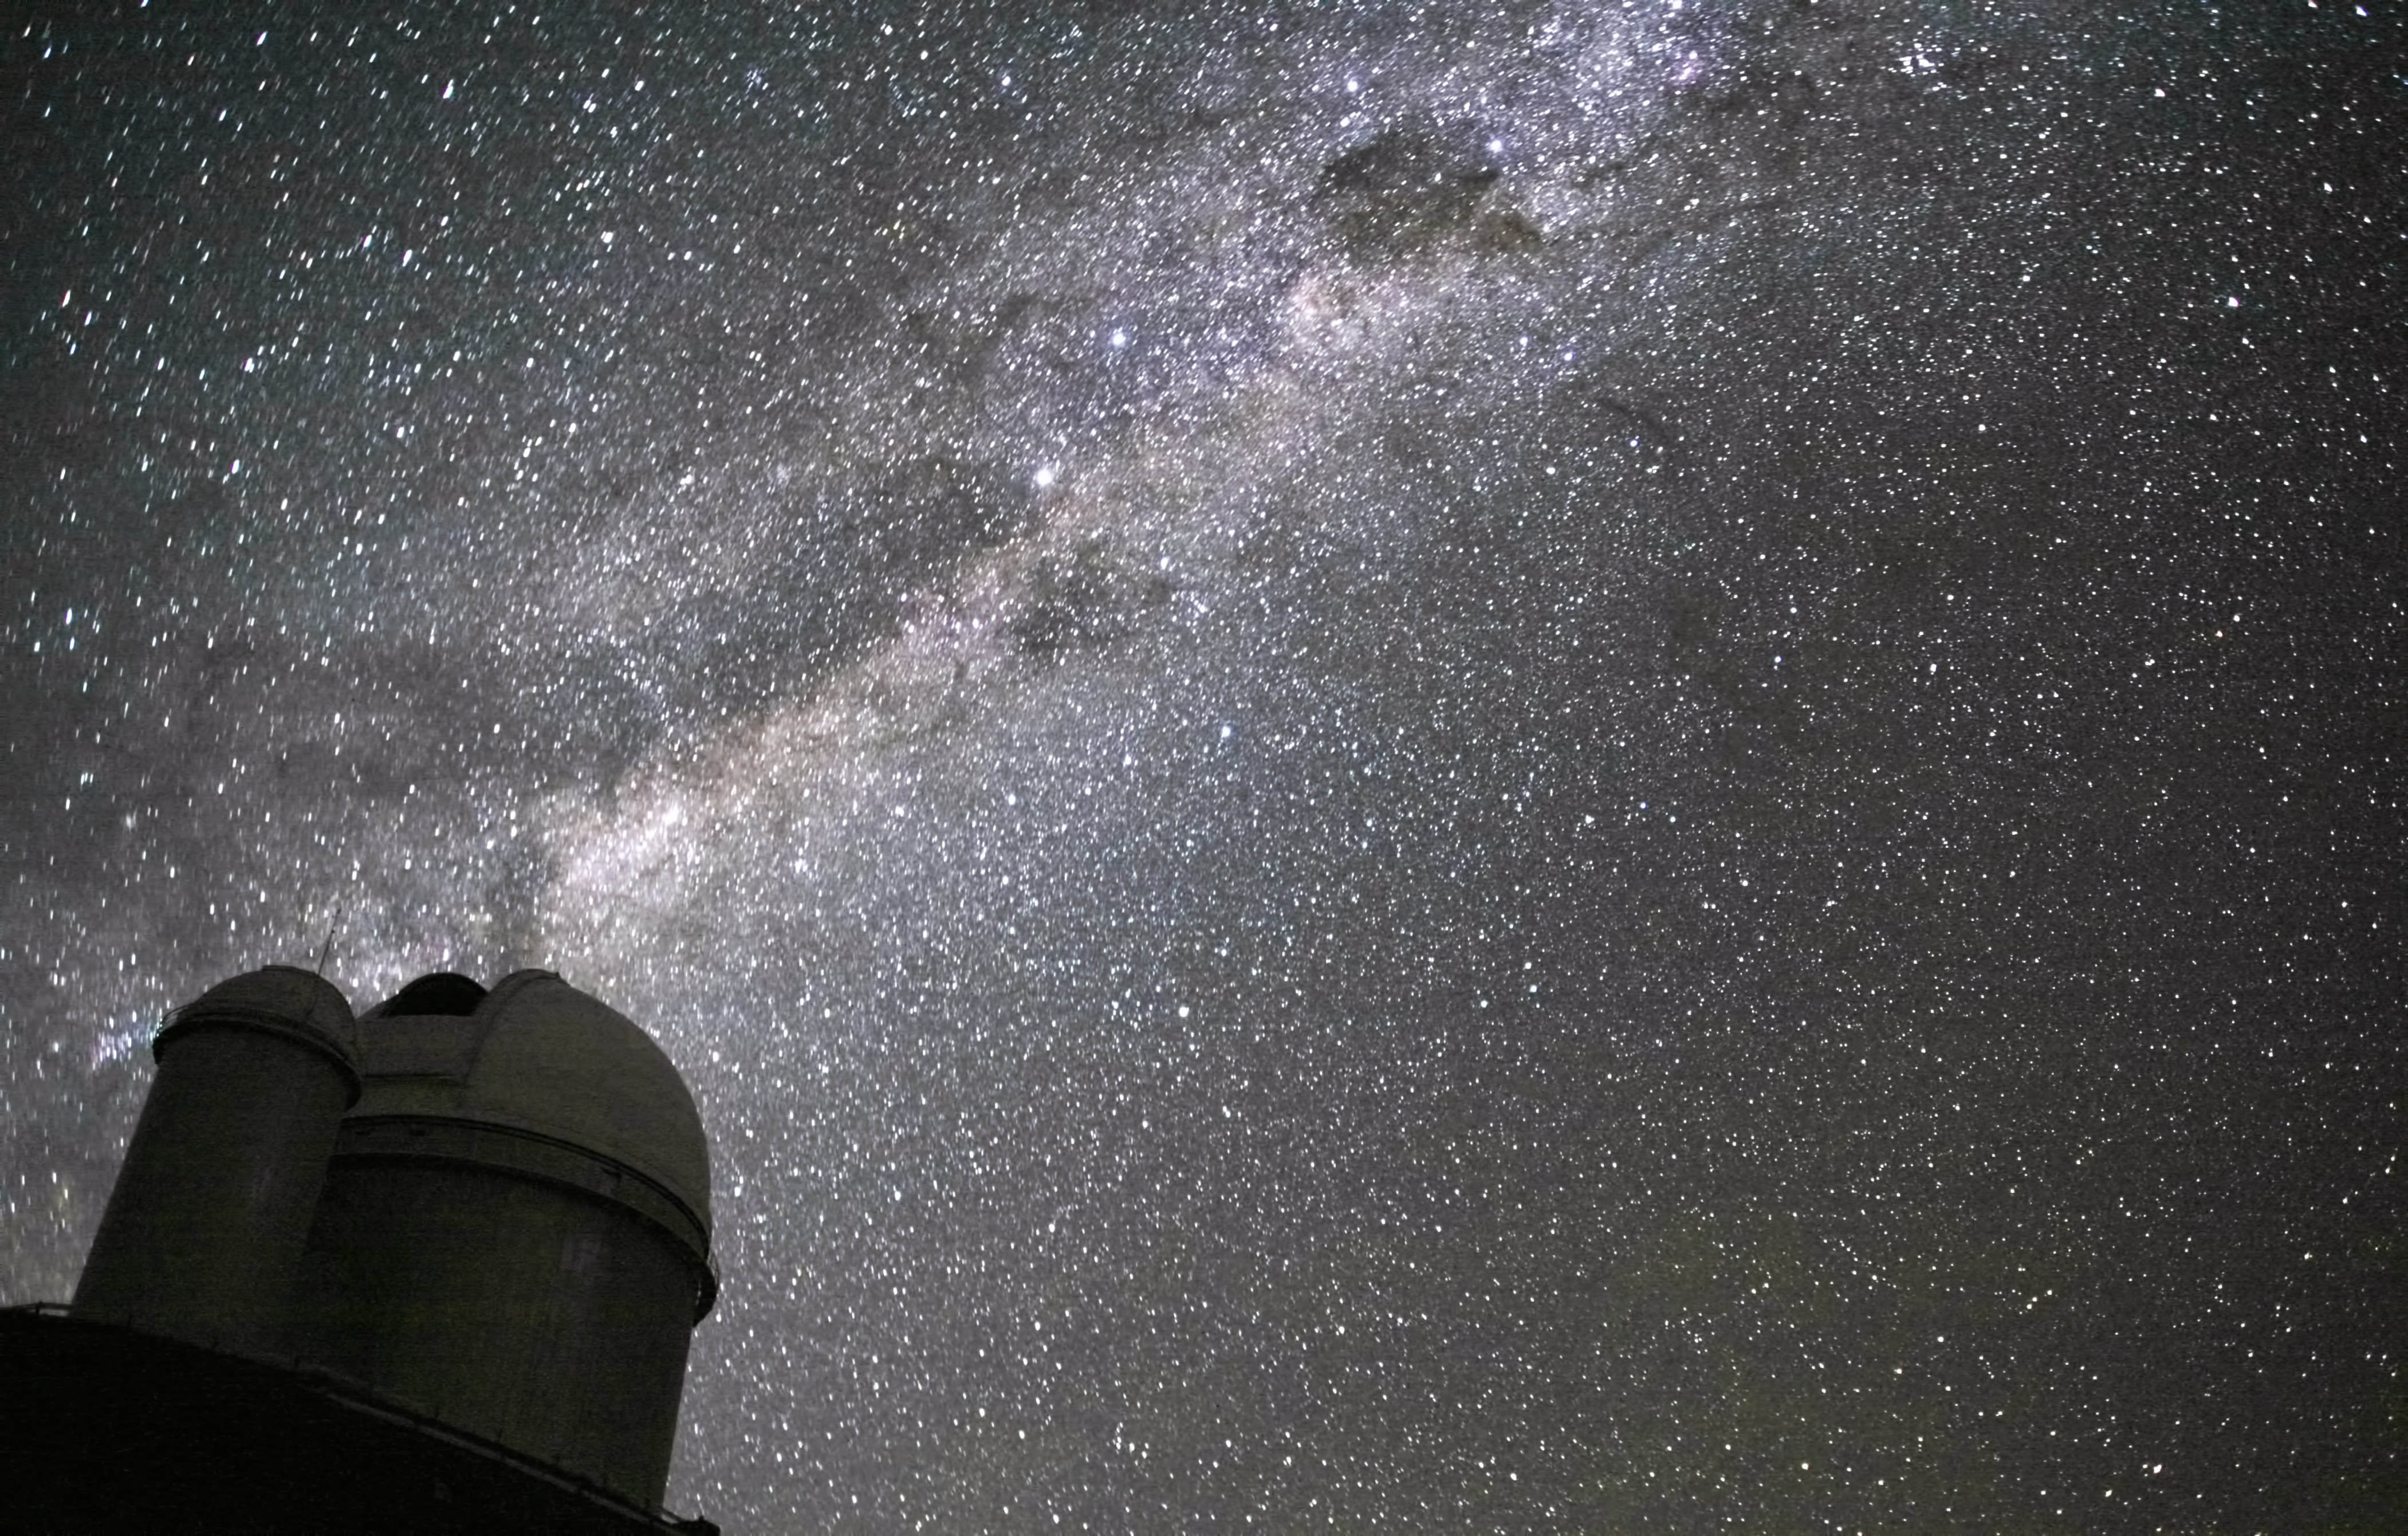

The Milky Way above the ESO 3.6-metre telescope

The ESO 3.6-metre telescope at La Silla, during observations. Across the plan of the picture, is the Milky Way, our own galaxy, a disk-shaped structure seen perfectly edge-on. Above the telescope´s dome, here lighted by the Moon, and partially hidden behind dark dust clouds, is the bright and prominent central bulge of the Milky Way. The whole plan of the galaxy is populated by hundred thousand million of stars, as well as a conspicuous amount of interstellar gas and dusts. The dust absorbs the visible light and reemits it at longer wavelength, appearing totally opaque at our eyes. The ancient Andean civilizations saw in these dark lanes their animal-shaped constellations. By following the dark lane which seems to grow from the centre of the Galaxy toward the top, we find the reddish nebula around Antares (Alpha Scorpii). The Galactic Centre itself lies in the constellation of Sagittarius and reaches its maximum visibility during the austral winter season. The ESO 3.6-metre telescope, inaugurated in 1976, currently operates with the HARPS spectrograph, the most precise exoplanet “hunter” in the world. Located 600 km north of Santiago, at 2400 m altitude in the outskirts of the Chilean Atacama Desert, La Silla was first ESO site in Chile and the largest observatory of its time.

This photograph was taken by ESO Photo Ambassador Alexandre Santerne.

Credit: ESO